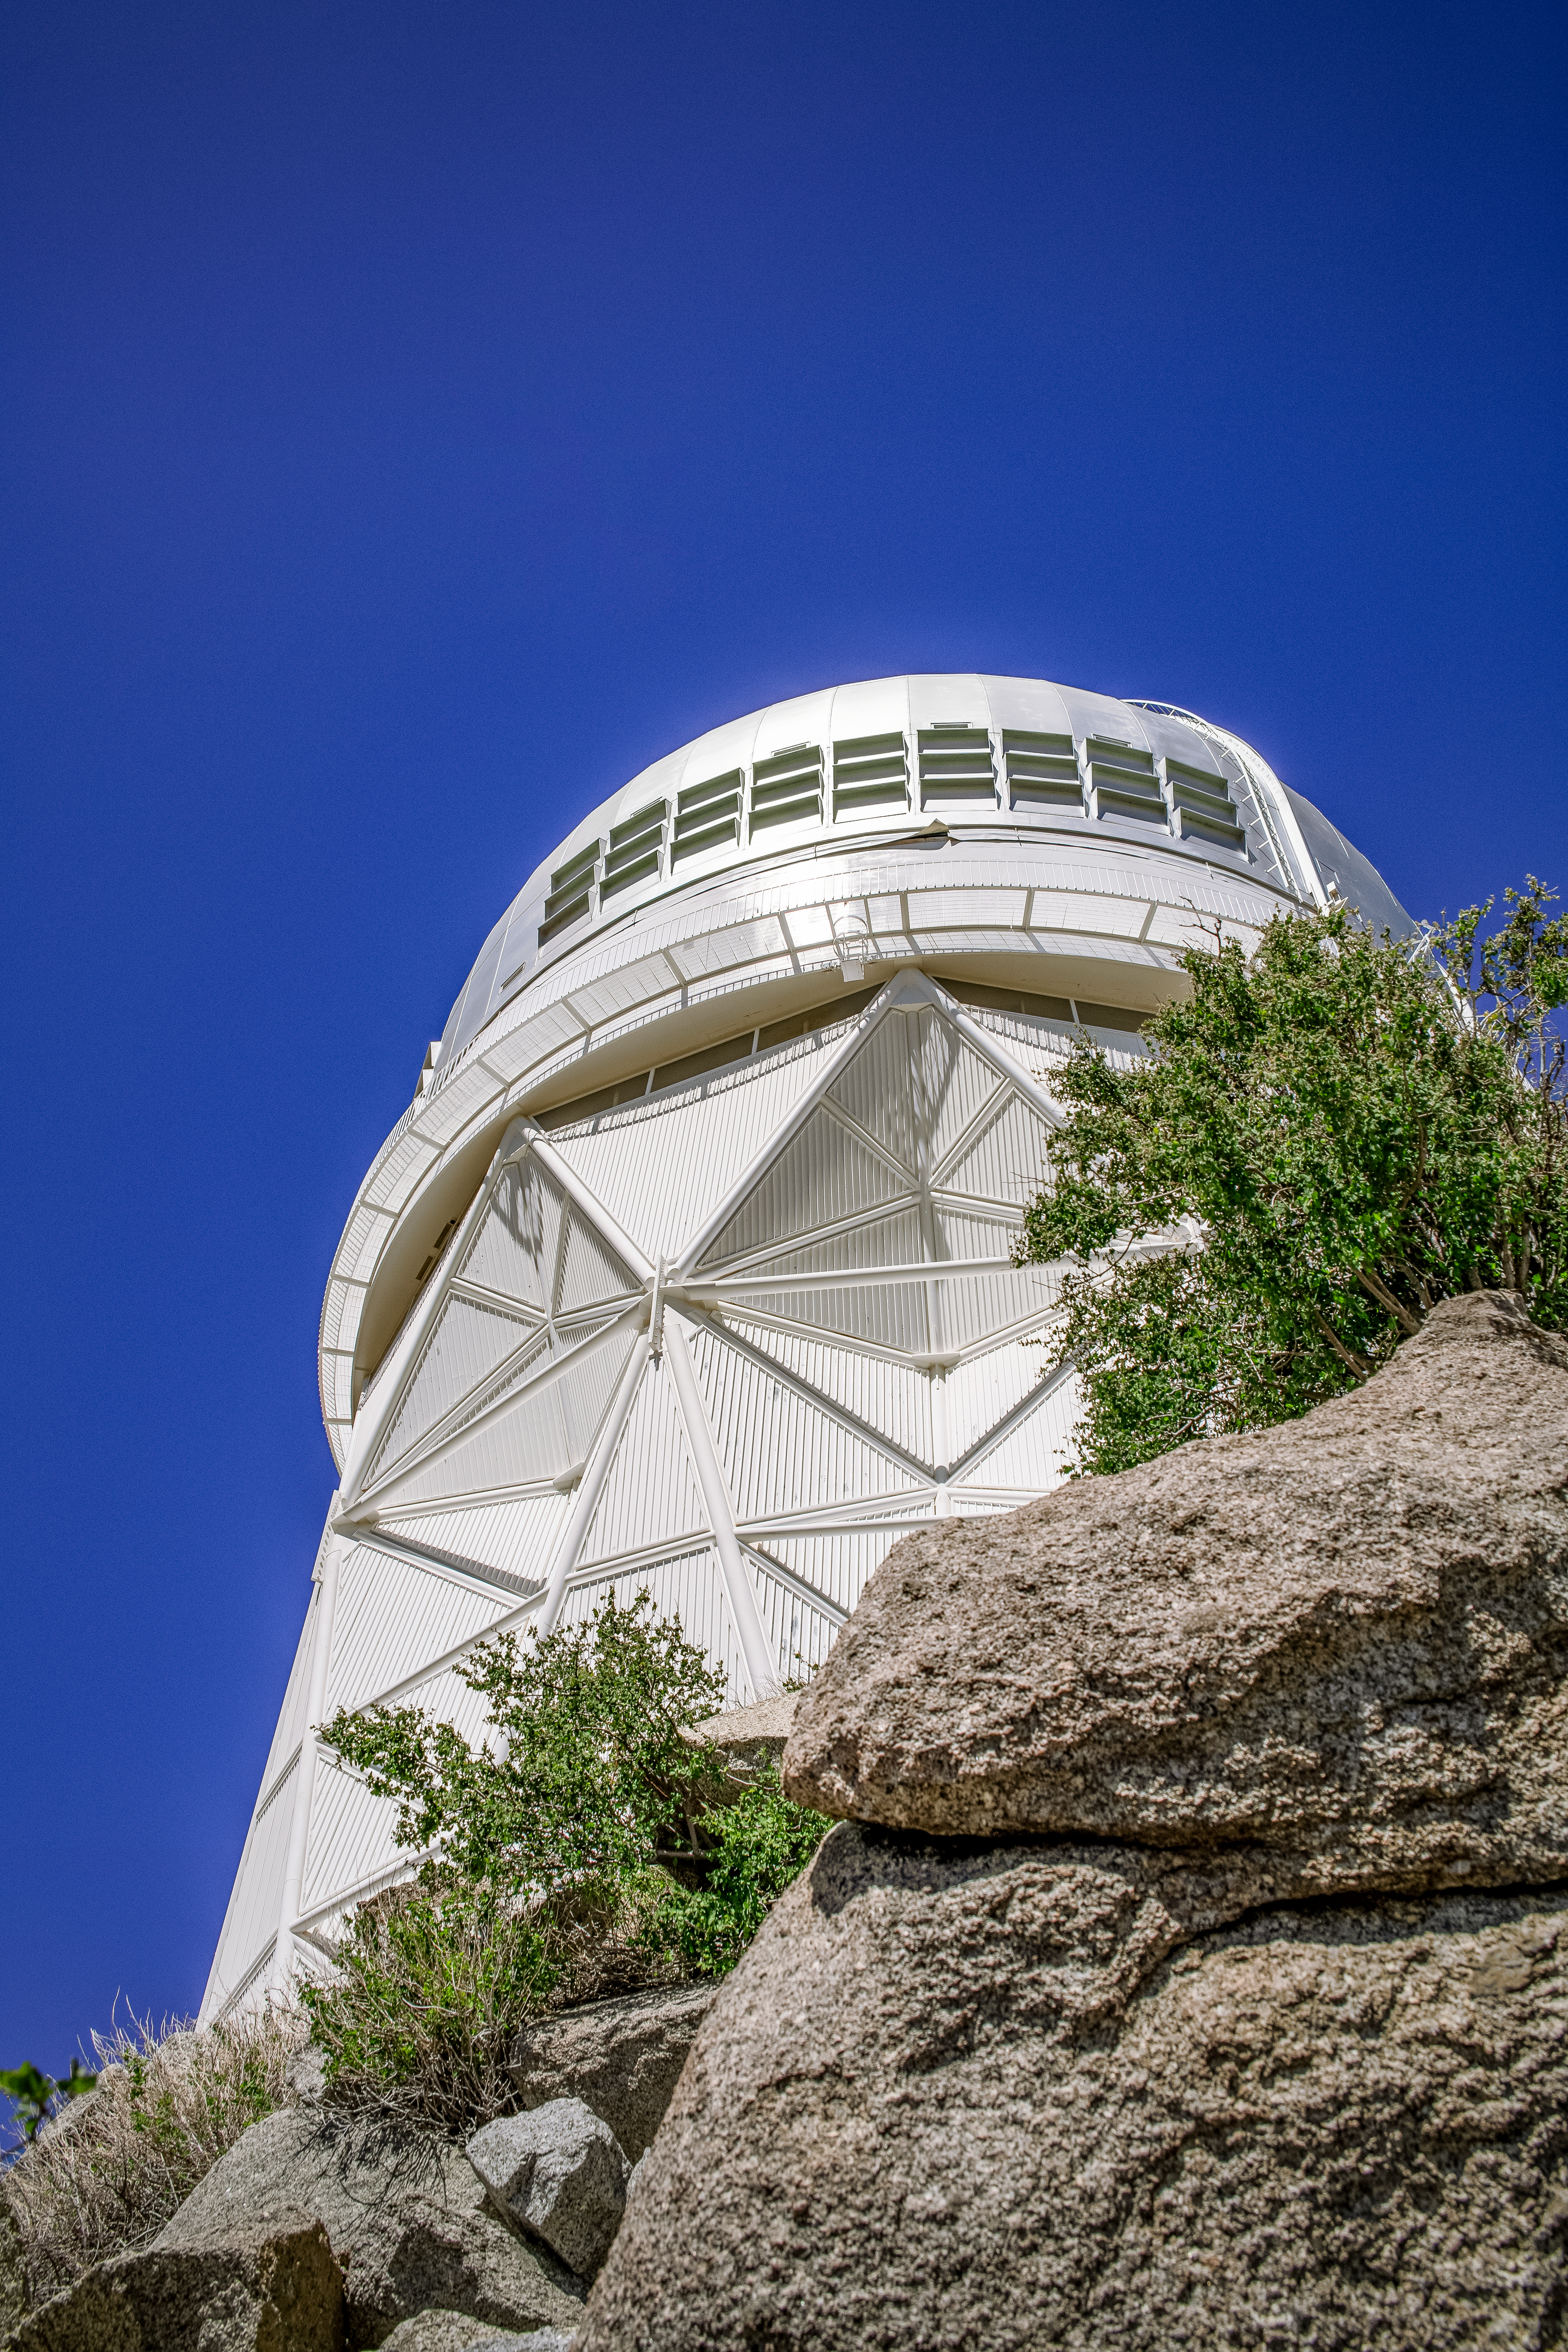

The Nicolas U. Mayall 4-Meter Telescope

The Nicolas U. Mayall 4-Meter Telescope at Kitt Peak National Observatory on Tuesday, May 22, 2018 in Tucson, Arizona.

Credit: Marilyn Chung/Lawrence Berkeley National Lab/KPNO/NOIRLab/NSF/AURA